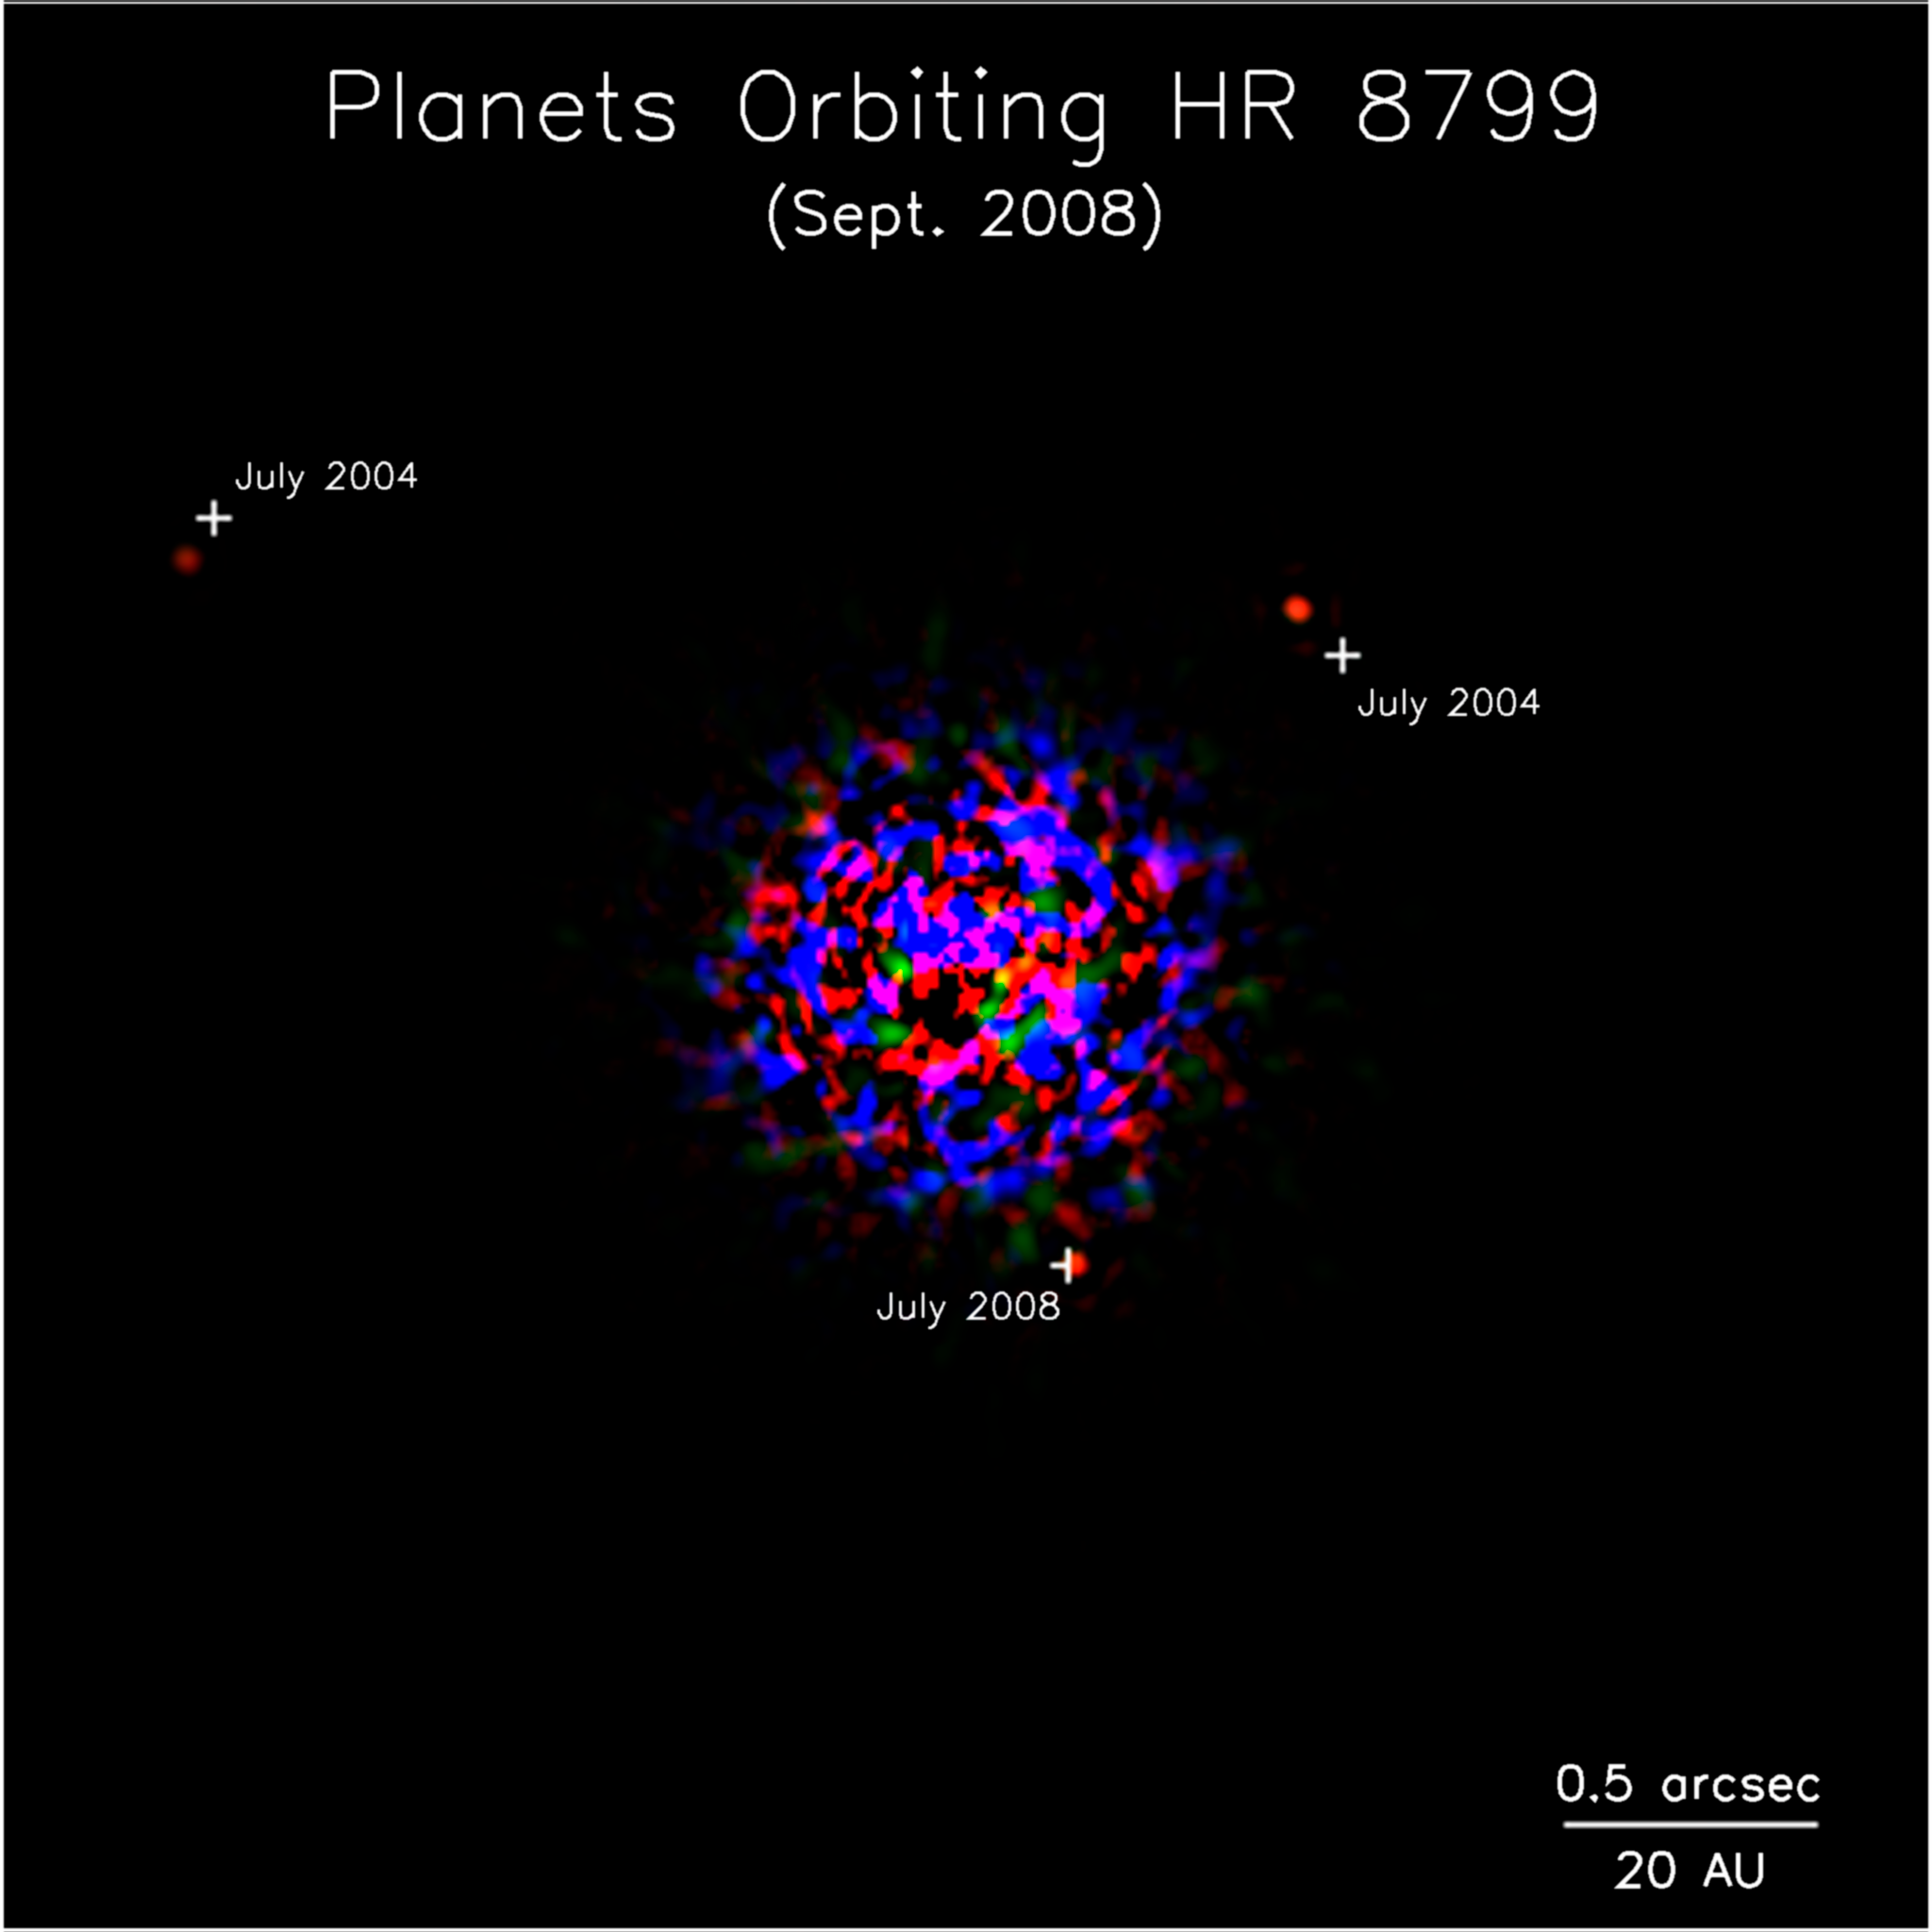

Planetary First Family Images

Keck II follow-up image of planetary system HR 8799 showing all three planets.

Credit: NOIRLab